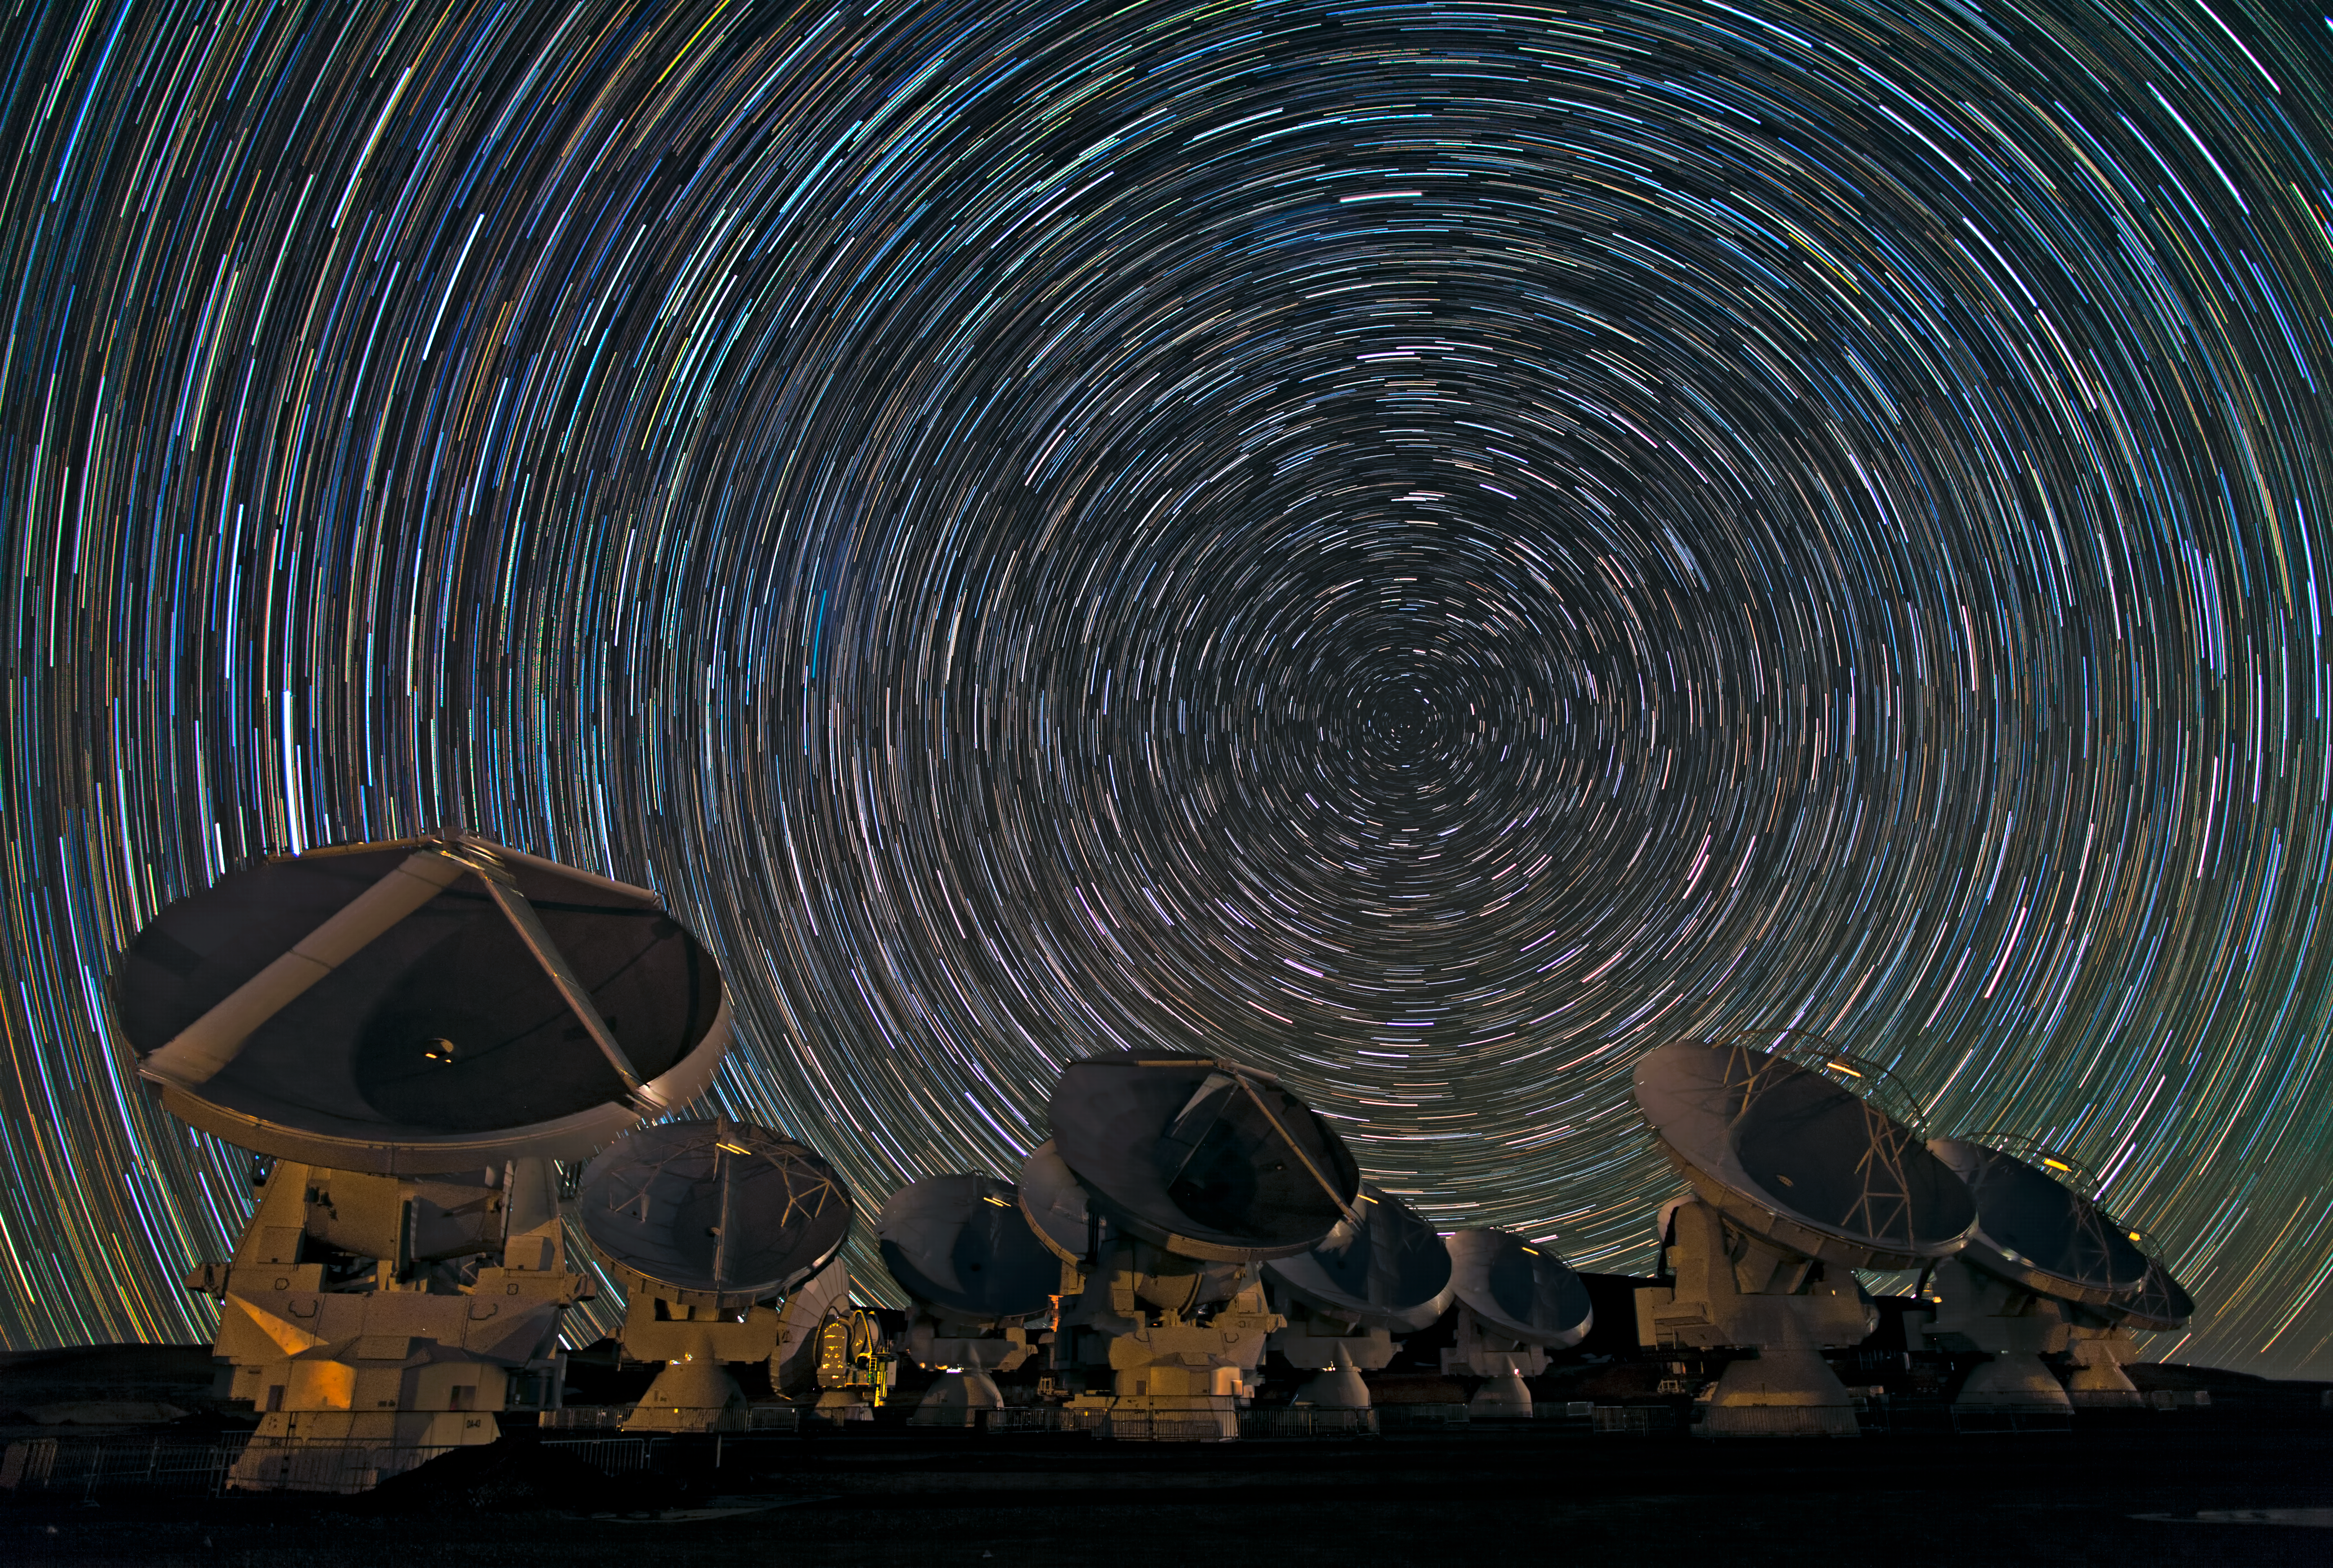

Whirling southern star trails over ALMA

Babak Tafreshi, one of the ESO Photo Ambassadors, has captured the antennas of the Atacama Large Millimeter/submillimeter Array (ALMA) under the southern sky in another breathtaking image.

The dramatic whorls of stars in the sky are reminiscent of van Gogh’s Starry Night, or — for science fiction fans — perhaps the view from a spacecraft about to enter hyperspace. In reality, though, they show the rotation of the Earth, revealed by the photograph’s long exposure. In the southern hemisphere, as the Earth turns, the stars appear to move in circles around the south celestial pole, which lies in the dim constellation of Octans (The Octant), between the more famous Southern Cross and the Magellanic Clouds. With a long enough exposure, the stars mark out circular trails as they move.

The photograph was taken on the Chajnantor Plateau, at an altitude of 5000 metres in the Chilean Andes. This is the site of the ALMA telescope, whose antennas can be seen in the foreground. ALMA is the most powerful telescope for observing the cool Universe — molecular gas and dust, as well as the relic radiation of the Big Bang. When ALMA construction is complete in 2013, the telescope will have 54 of these 12-metre-diameter antennas, and twelve 7-metre antennas. However, early scientific observations with a partial array already began in 2011. Even though it is not fully constructed, the telescope is already producing outstanding results, outperforming all other telescopes of its kind. Some of the antennas are blurred in the photograph, as the telescope was in operation and moving during the shot.

ALMA, an international astronomy facility, is a partnership of Europe, North America and East Asia in cooperation with the Republic of Chile. ALMA construction and operations are led on behalf of Europe by ESO, on behalf of North America by the National Radio Astronomy Observatory (NRAO), and on behalf of East Asia by the National Astronomical Observatory of Japan (NAOJ). The Joint ALMA Observatory (JAO) provides the unified leadership and management of the construction, commissioning and operation of ALMA.

Credit: ESO/B. Tafreshi (twanight.org)